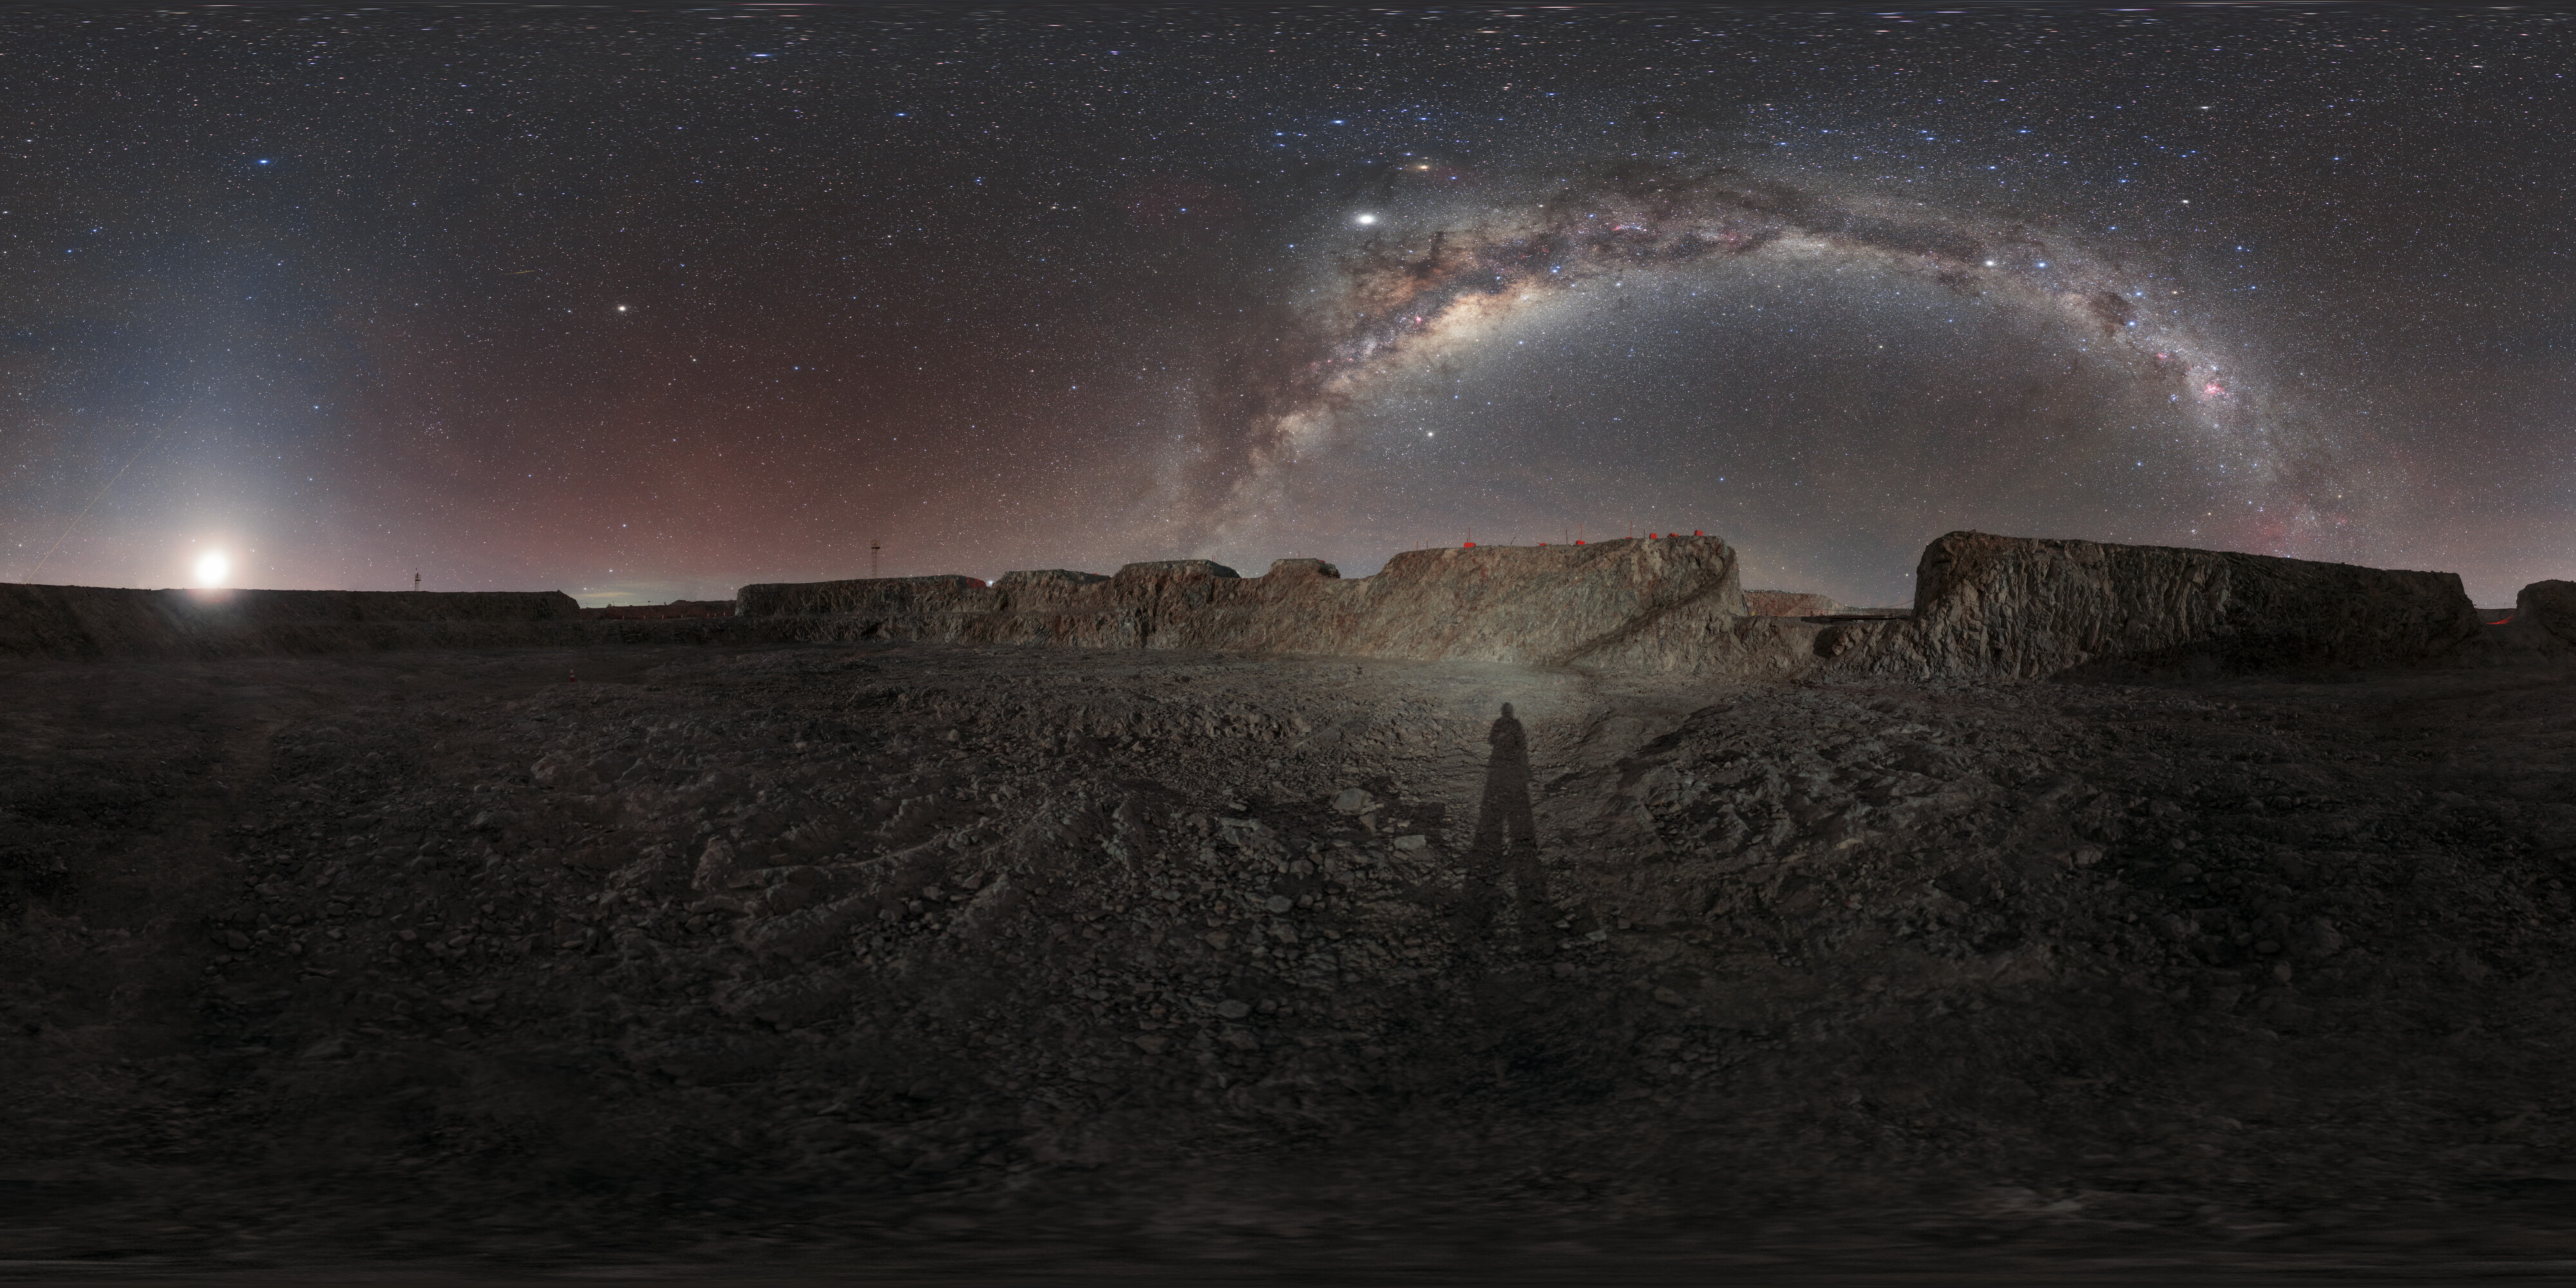

Panoramic view of the Armazones crater where the ELT will be located

The inner-cylinder panoramic view shows a virtual 360° view of the Armazones crater where the ELT will be located. On the ground, around the shadow of the photographer the very fine dust of the construction makes similar effect like with astronauts on the Moon. Construction started on-site in 2014 and is predicted to finish in 2024.

Credit: ESO/P. Horálek